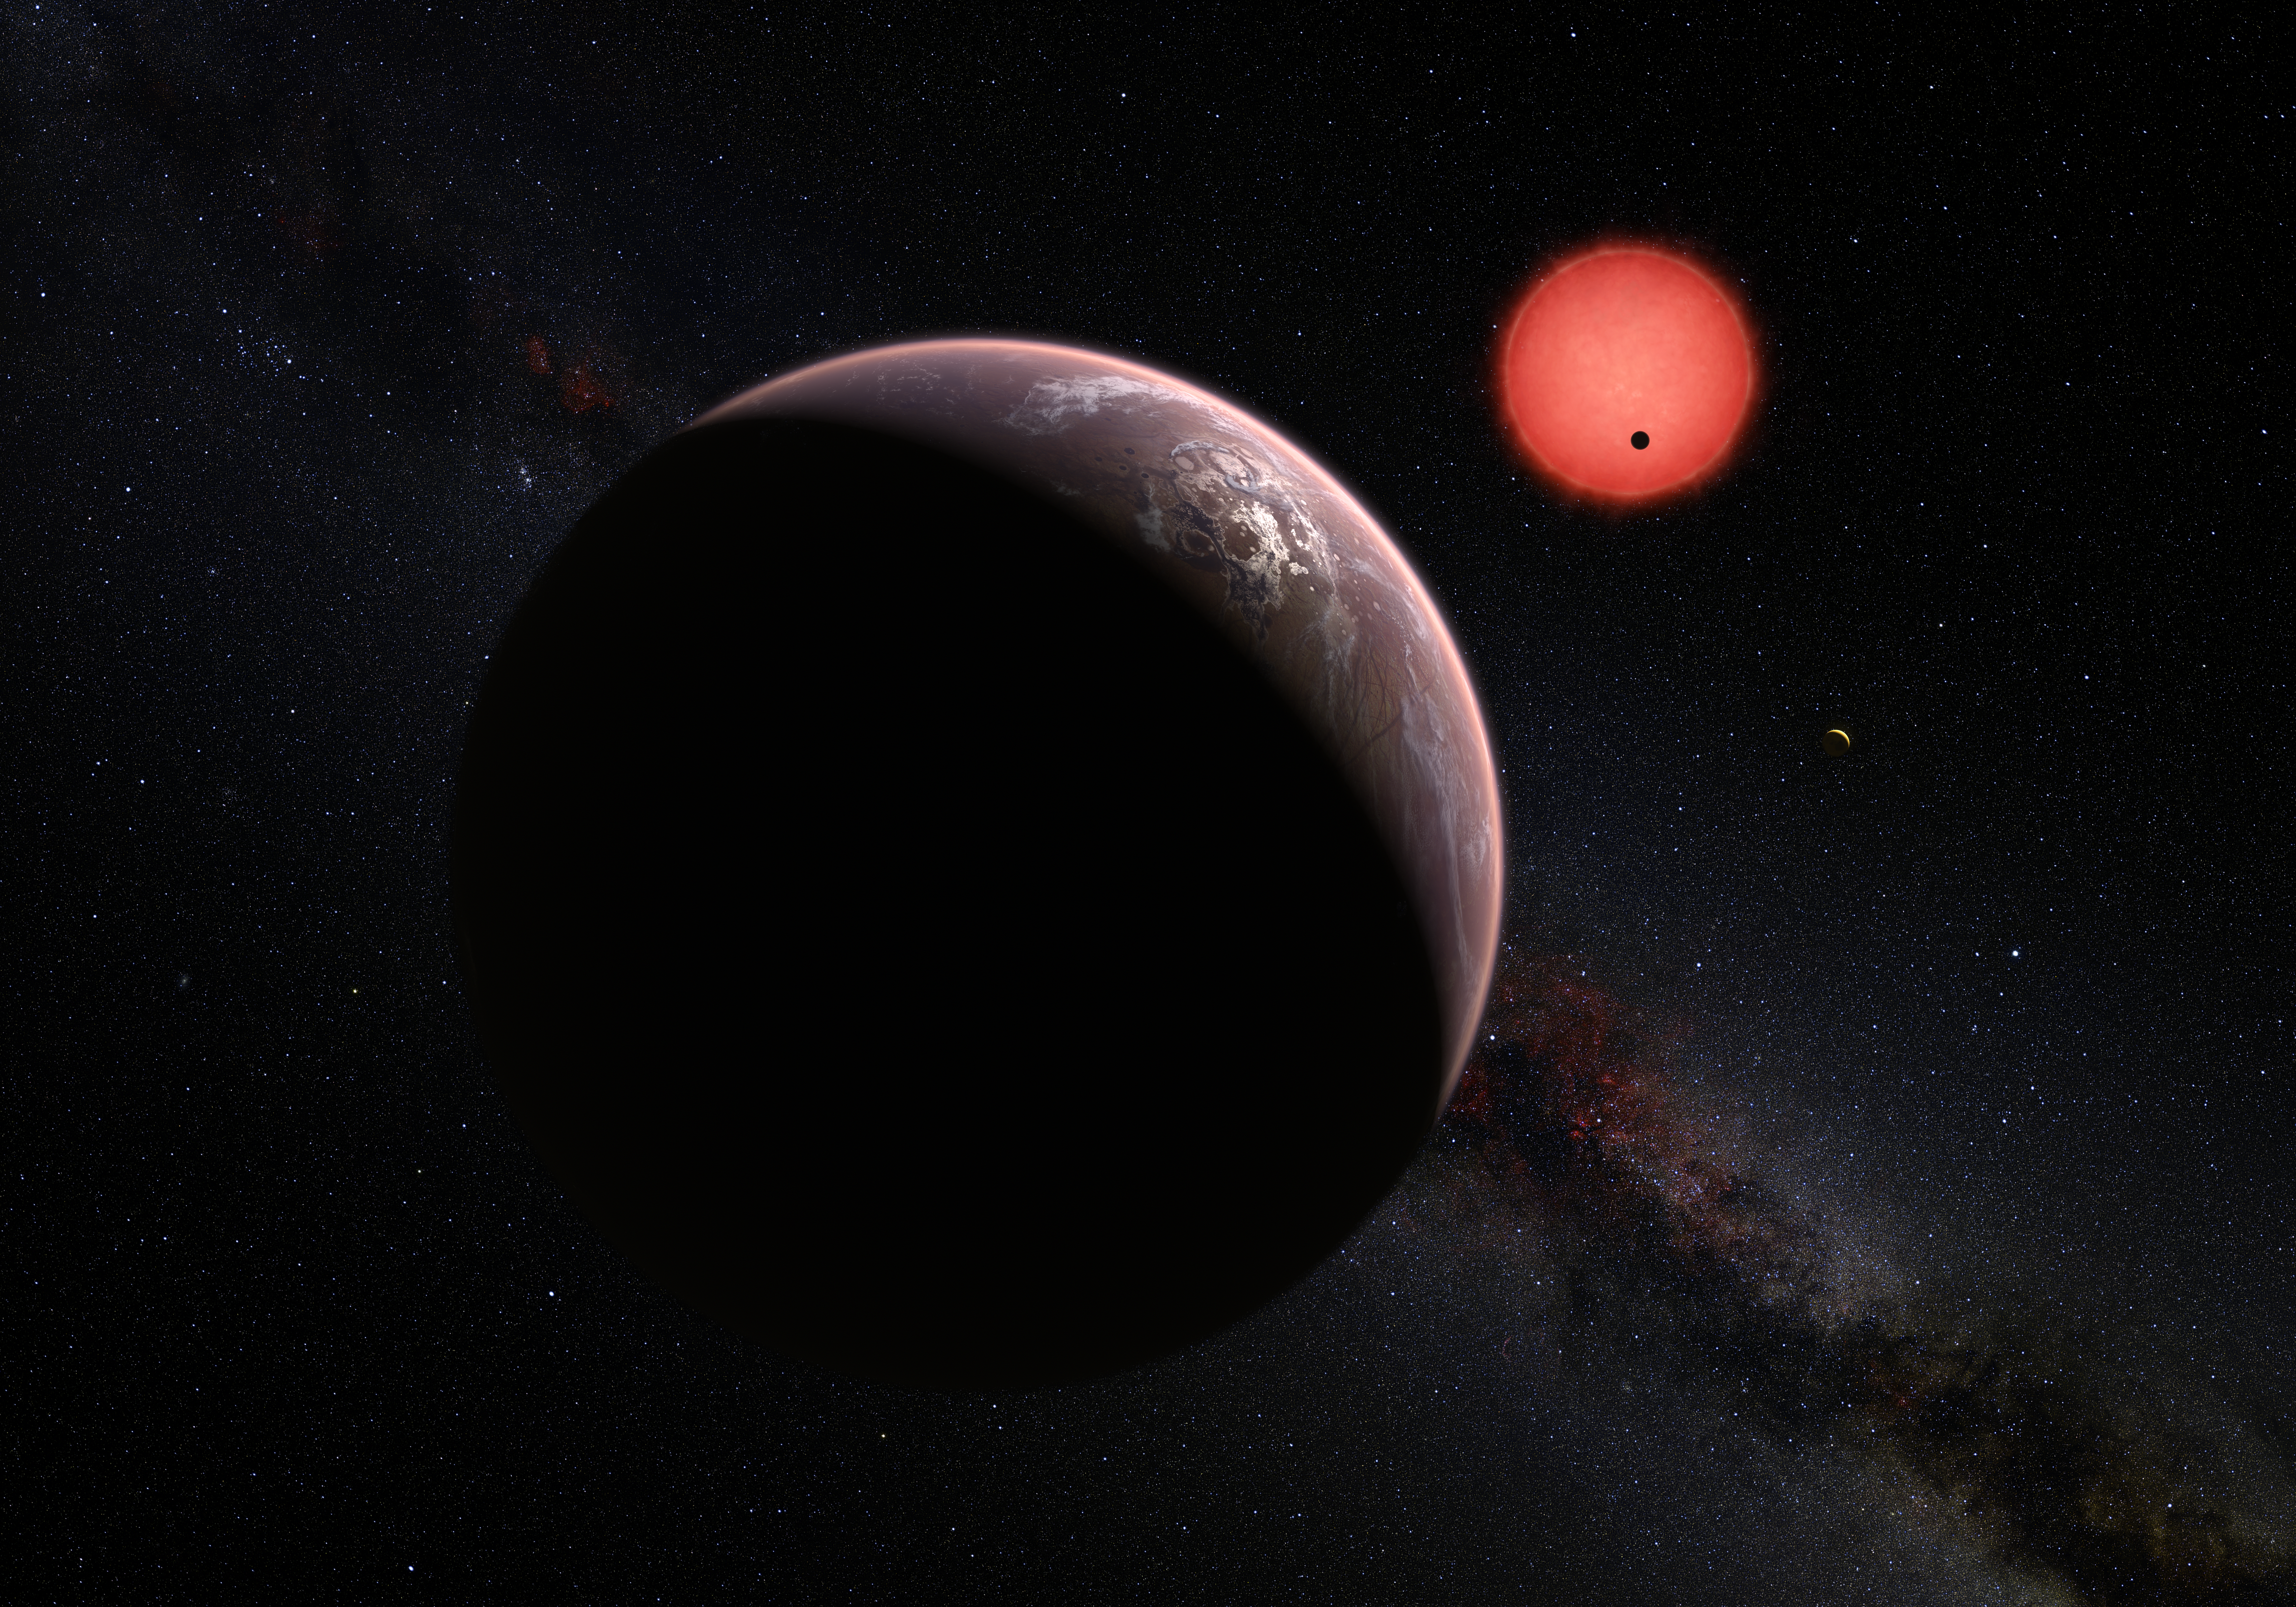

Artist’s impression of the ultracool dwarf star TRAPPIST-1 and its three planets

This artist’s impression shows an imagined view of the three planets orbiting an ultracool dwarf star just 40 light-years from Earth that were discovered using the TRAPPIST telescope at ESO’s La Silla Observatory. These worlds have sizes and temperatures similar to those of Venus and Earth and may be the best targets found so far for the search for life outside the Solar System. They are the first planets ever discovered around such a tiny and dim star.

In this view one of the inner planets is seen in transit across the disc of its tiny and dim parent star.

Credit: ESO/M. Kornmesser/N. Risinger (skysurvey.org)